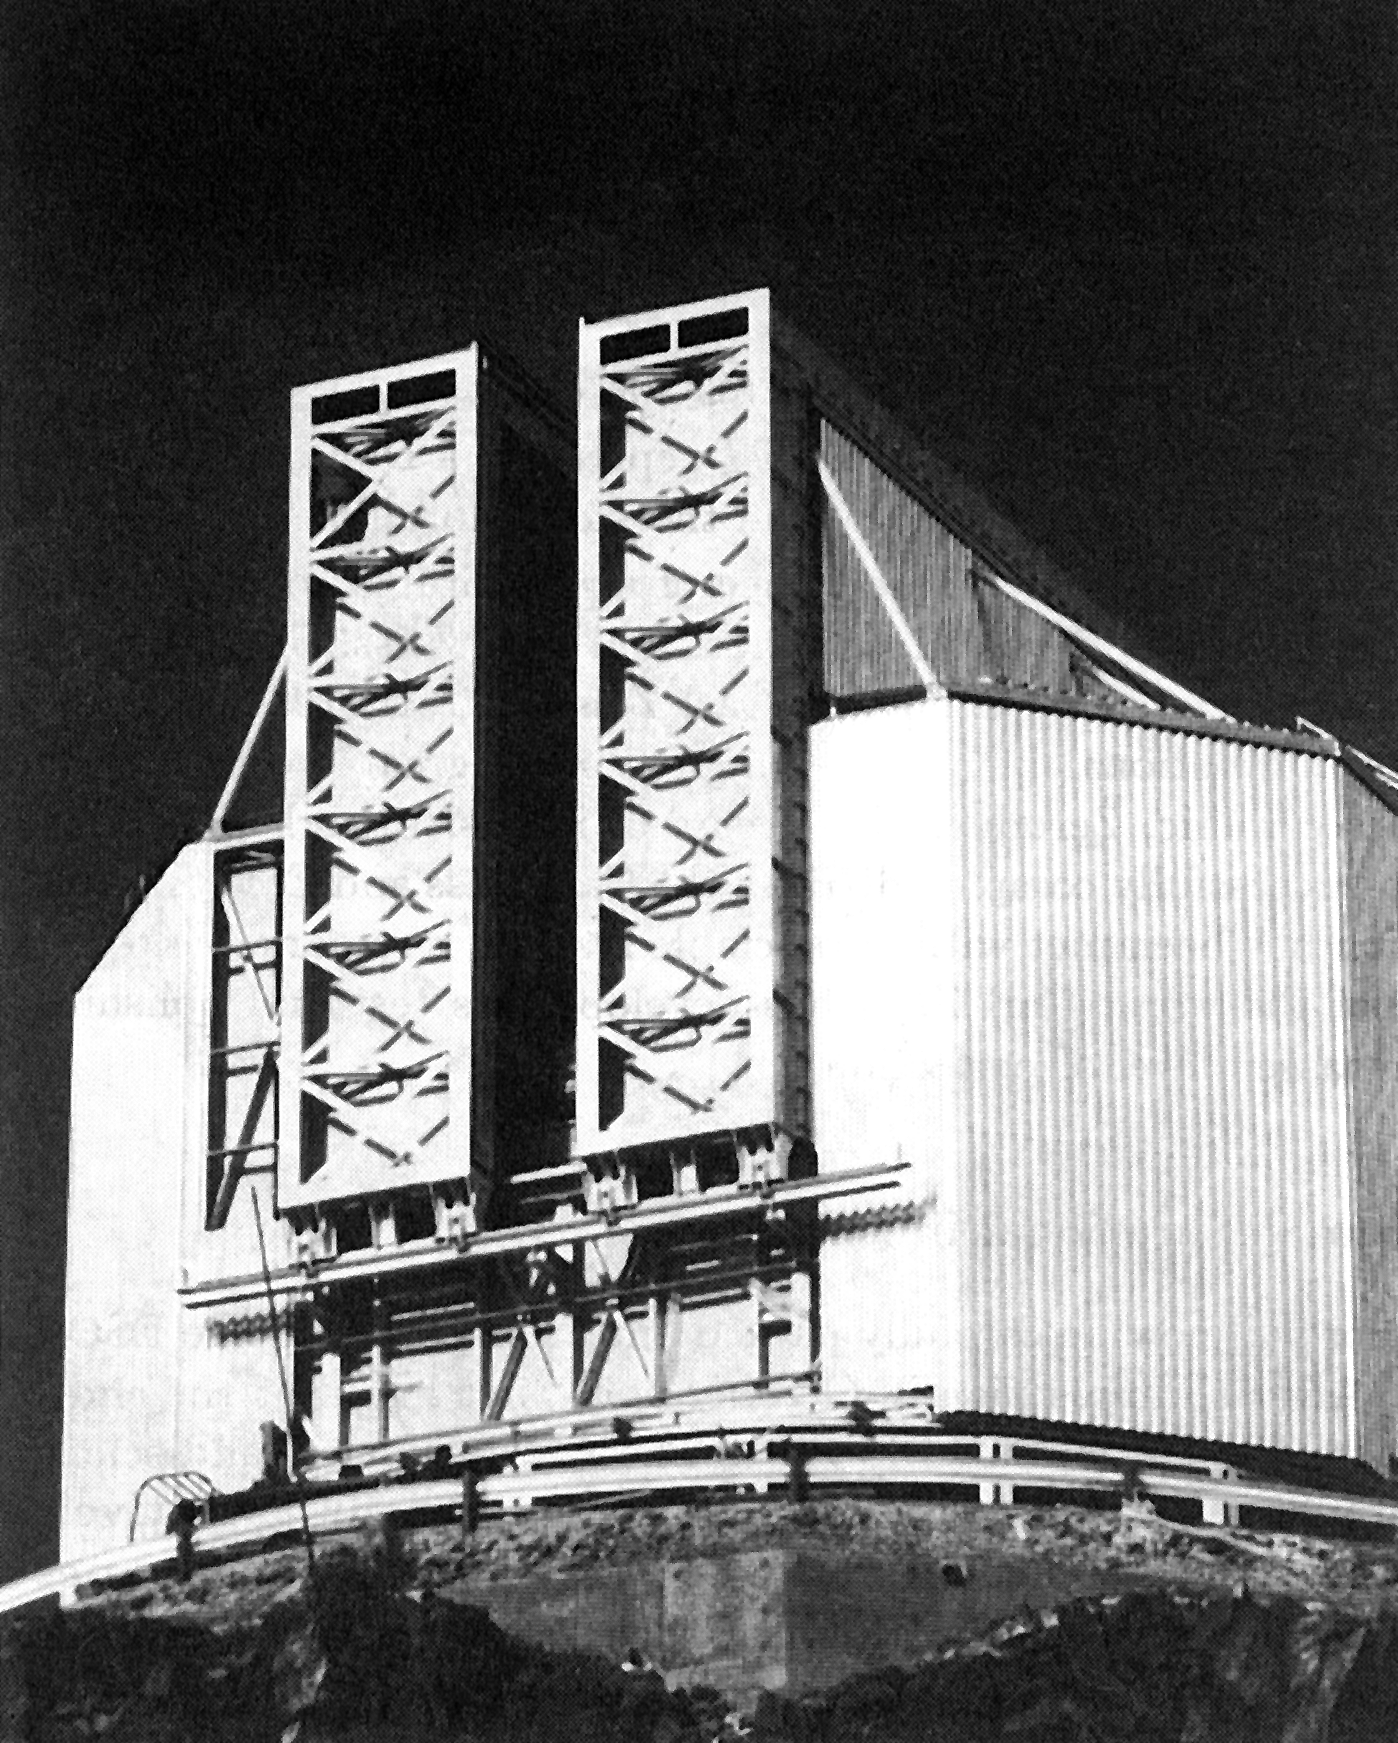

New Technology Telescope on La Silla

The New Technology Telescope on La Silla. The revolutionary 3.6 m ESO New Technology Telescope (NTT) has entered into operation in its unusual dome at the La Silla Observatory. The entire dome rotates synchronously with the telescope during the observations. The peculiar shape of the dome resulted from extensive wind-tunnel tests and ensures that there is a minimum of turbulence in the air around the telescope. Together with the actively controlled optics, this guarantees the sharpest possible images.

Credit: ESO